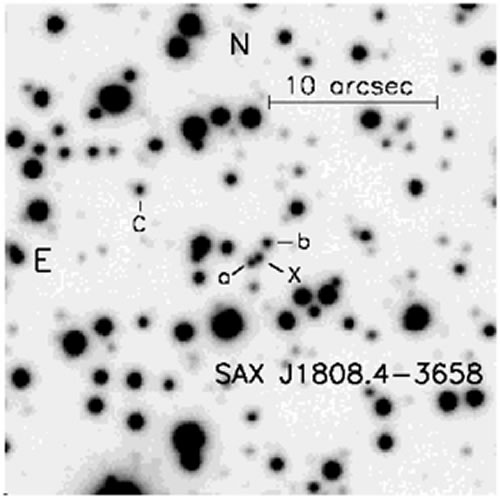

Gemini South r’ image of the J1808.4

Gemini South r’ image of the J1808.4. Object “X” located between star a and b, is the optical counterpart to J1808.4.

Credit: International Gemini Observatory/NOIRLab/NSF/AURA